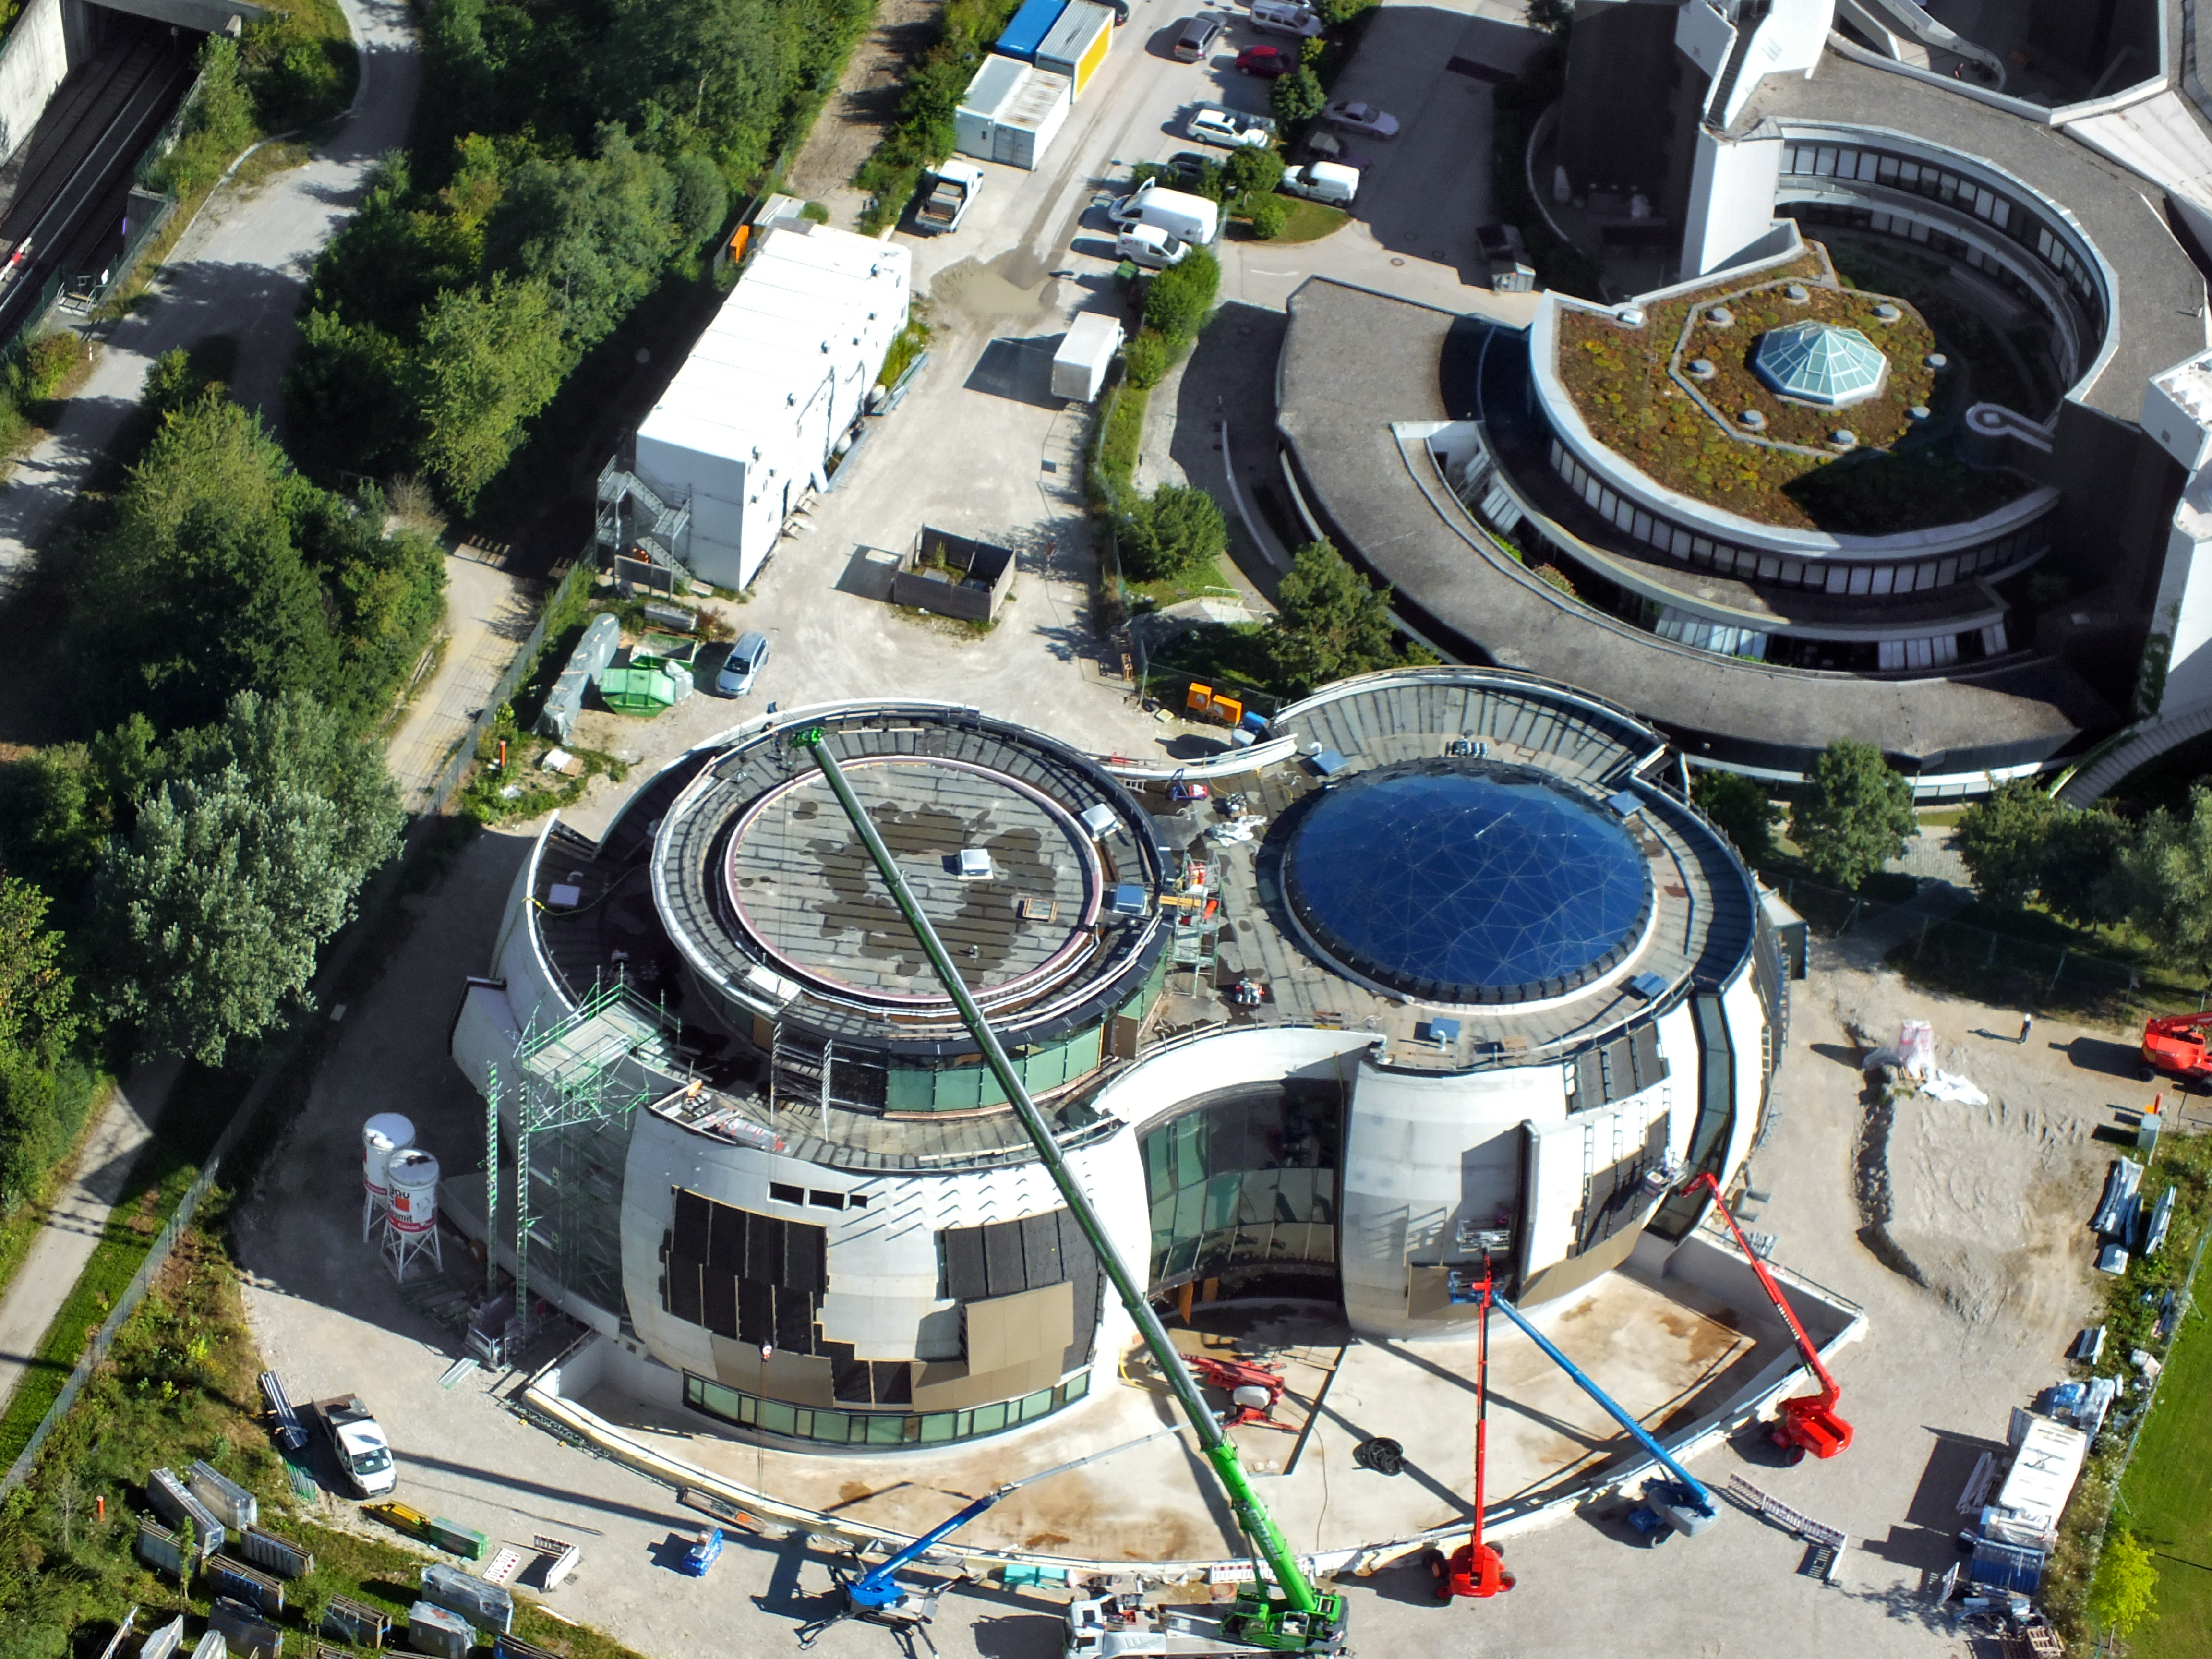

Going Supernova

A view of the ESO Supernova Planetarium & Visitor Centre, which is nearing the final stages of construction. It will be completely free to visit, and is already offering a unique range of free planetarium products, as part of its remit as the world's first open-source planetarium. The novel design of this new building resembles that of a close double-star system, with one star transferring mass to its companion — such systems in space ultimately lead to supernova explosions, appropriately enough, given the name of the project! The complex is located in Garching-Forschungszentrum, readily accessible from Munich. This unique and unmissable attraction will be open to the public from spring 2018.

Credit: ESO/E. Graf